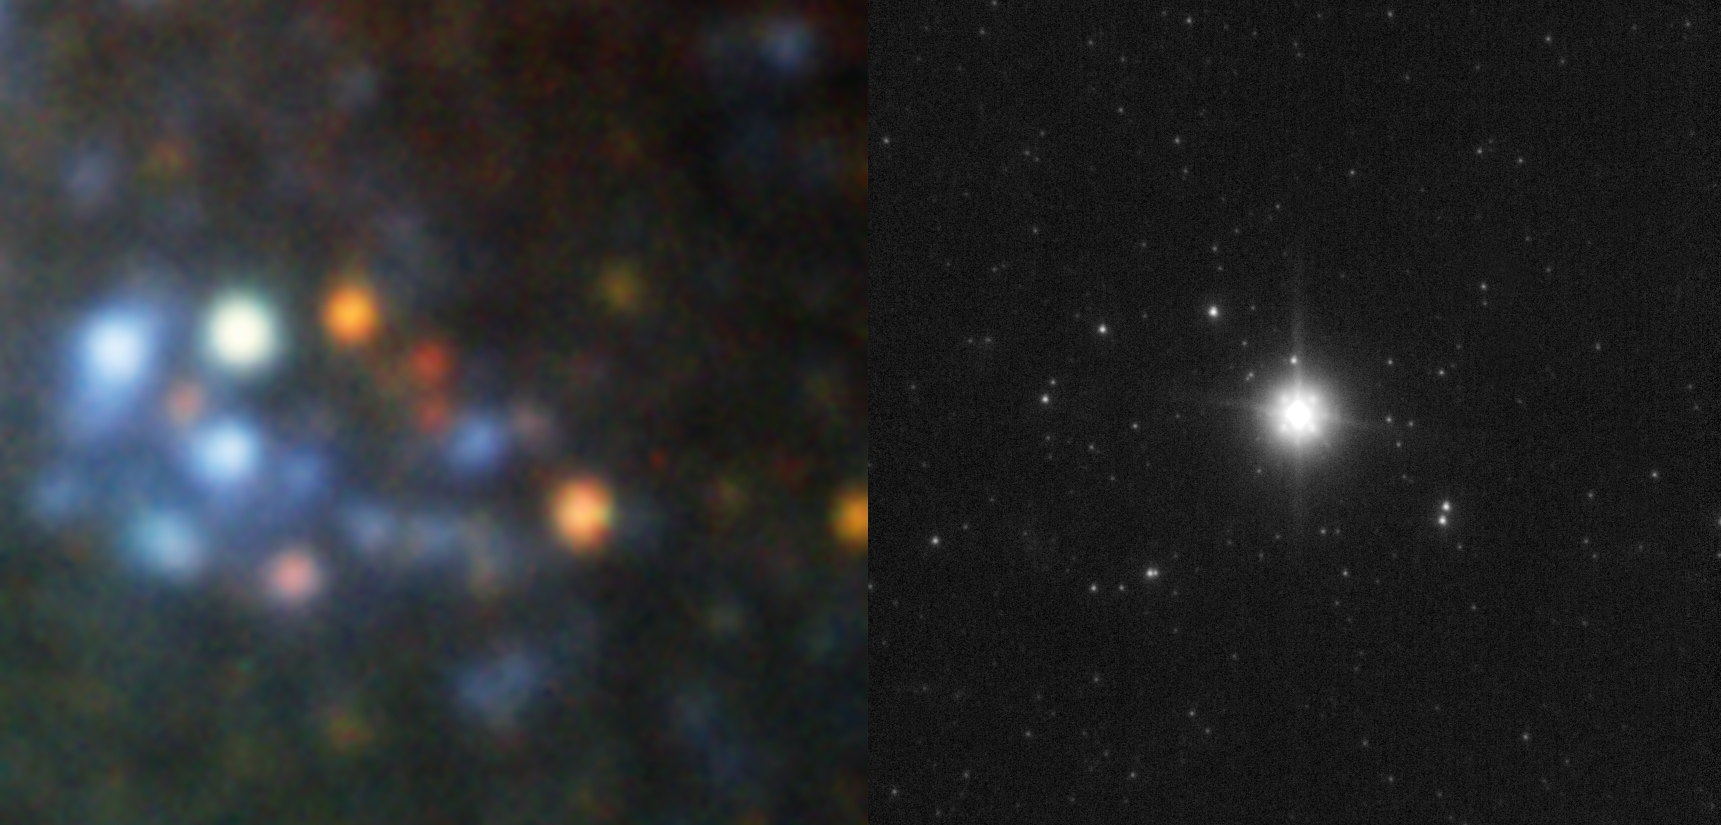

SN2008bk: The last moments of a star

Supernova 2008bk in the spiral galaxy NGC 7793 was discovered at the end of March 2008 by amateur astronomer Berto Monard from South Africa. The galaxy is 13 million light-years away in the direction of Sculptor constellation. This supernova is a typical example of a massive star that exploded at the end of its life. But this time, the astronomers were able not only to see the explosion, but to precisely pinpoint the star that exploded, a rather rare achievement.

This was made possible because the explosion site had been observed several times with the help of ESO's Very Large Telescope, the latest images having been observed only a few months before the explosion with the new HAWK-I instrument.

An European team of astronomers, led by Seppo Mattila of University of Turku, Finland, then observed the explosion site again two months after the supernova's discovery, this time with the VLT's NACO instrument, which uses adaptive optics to resolve the finest details. Adaptive optics is a technique that allows astronomers to overcome the blurring effect of the atmosphere, thereby producing very sharp images. By comparing these sets of images, the team found the doomed star from the early images.

The colours and brightness of the star revealed it to belong to the family of red supergiants — to which the very bright star Betelgeuse also belongs — and that it had initially a mass of about eight to nine times the mass of our Sun.

Just before exploding, it was about 500 times larger than our Sun, meaning that if it were placed where the Sun is, it would engulf all the planets up to the planet Mars.

This is only the fifth time astronomers have been able to directly trace back the star that exploded as a supernova. Of all these red supergiants, four of them have about eight times the mass of our Sun, which is thought to be the minimum mass needed to produce such explosions.

This research appears today in print as a Letter to the Editor of the Astrophysical Journal (ApJ, 2008, vol. 688, L91). The team is composed of S. Mattila (Tuorla Observatory, University of Turku, Finland), S. Smartt and Mark Crockett (Queen's University Belfast, UK), J. Eldridge (University of Cambridge, UK), J. Maund (University of Copenhagen, Denmark), and J. Danziger (Universita di Trieste, Italy).

The image shows the star before it exploded (left), as observed with ISAAC and FORS on ESO's Very Large Telescope, and after the explosion (right), as seen by the very sharp NACO.

Credit: ESO/S. Mattila, S. Smartt, M. Crockett, J. Eldridge, J. Maund and J. Danziger